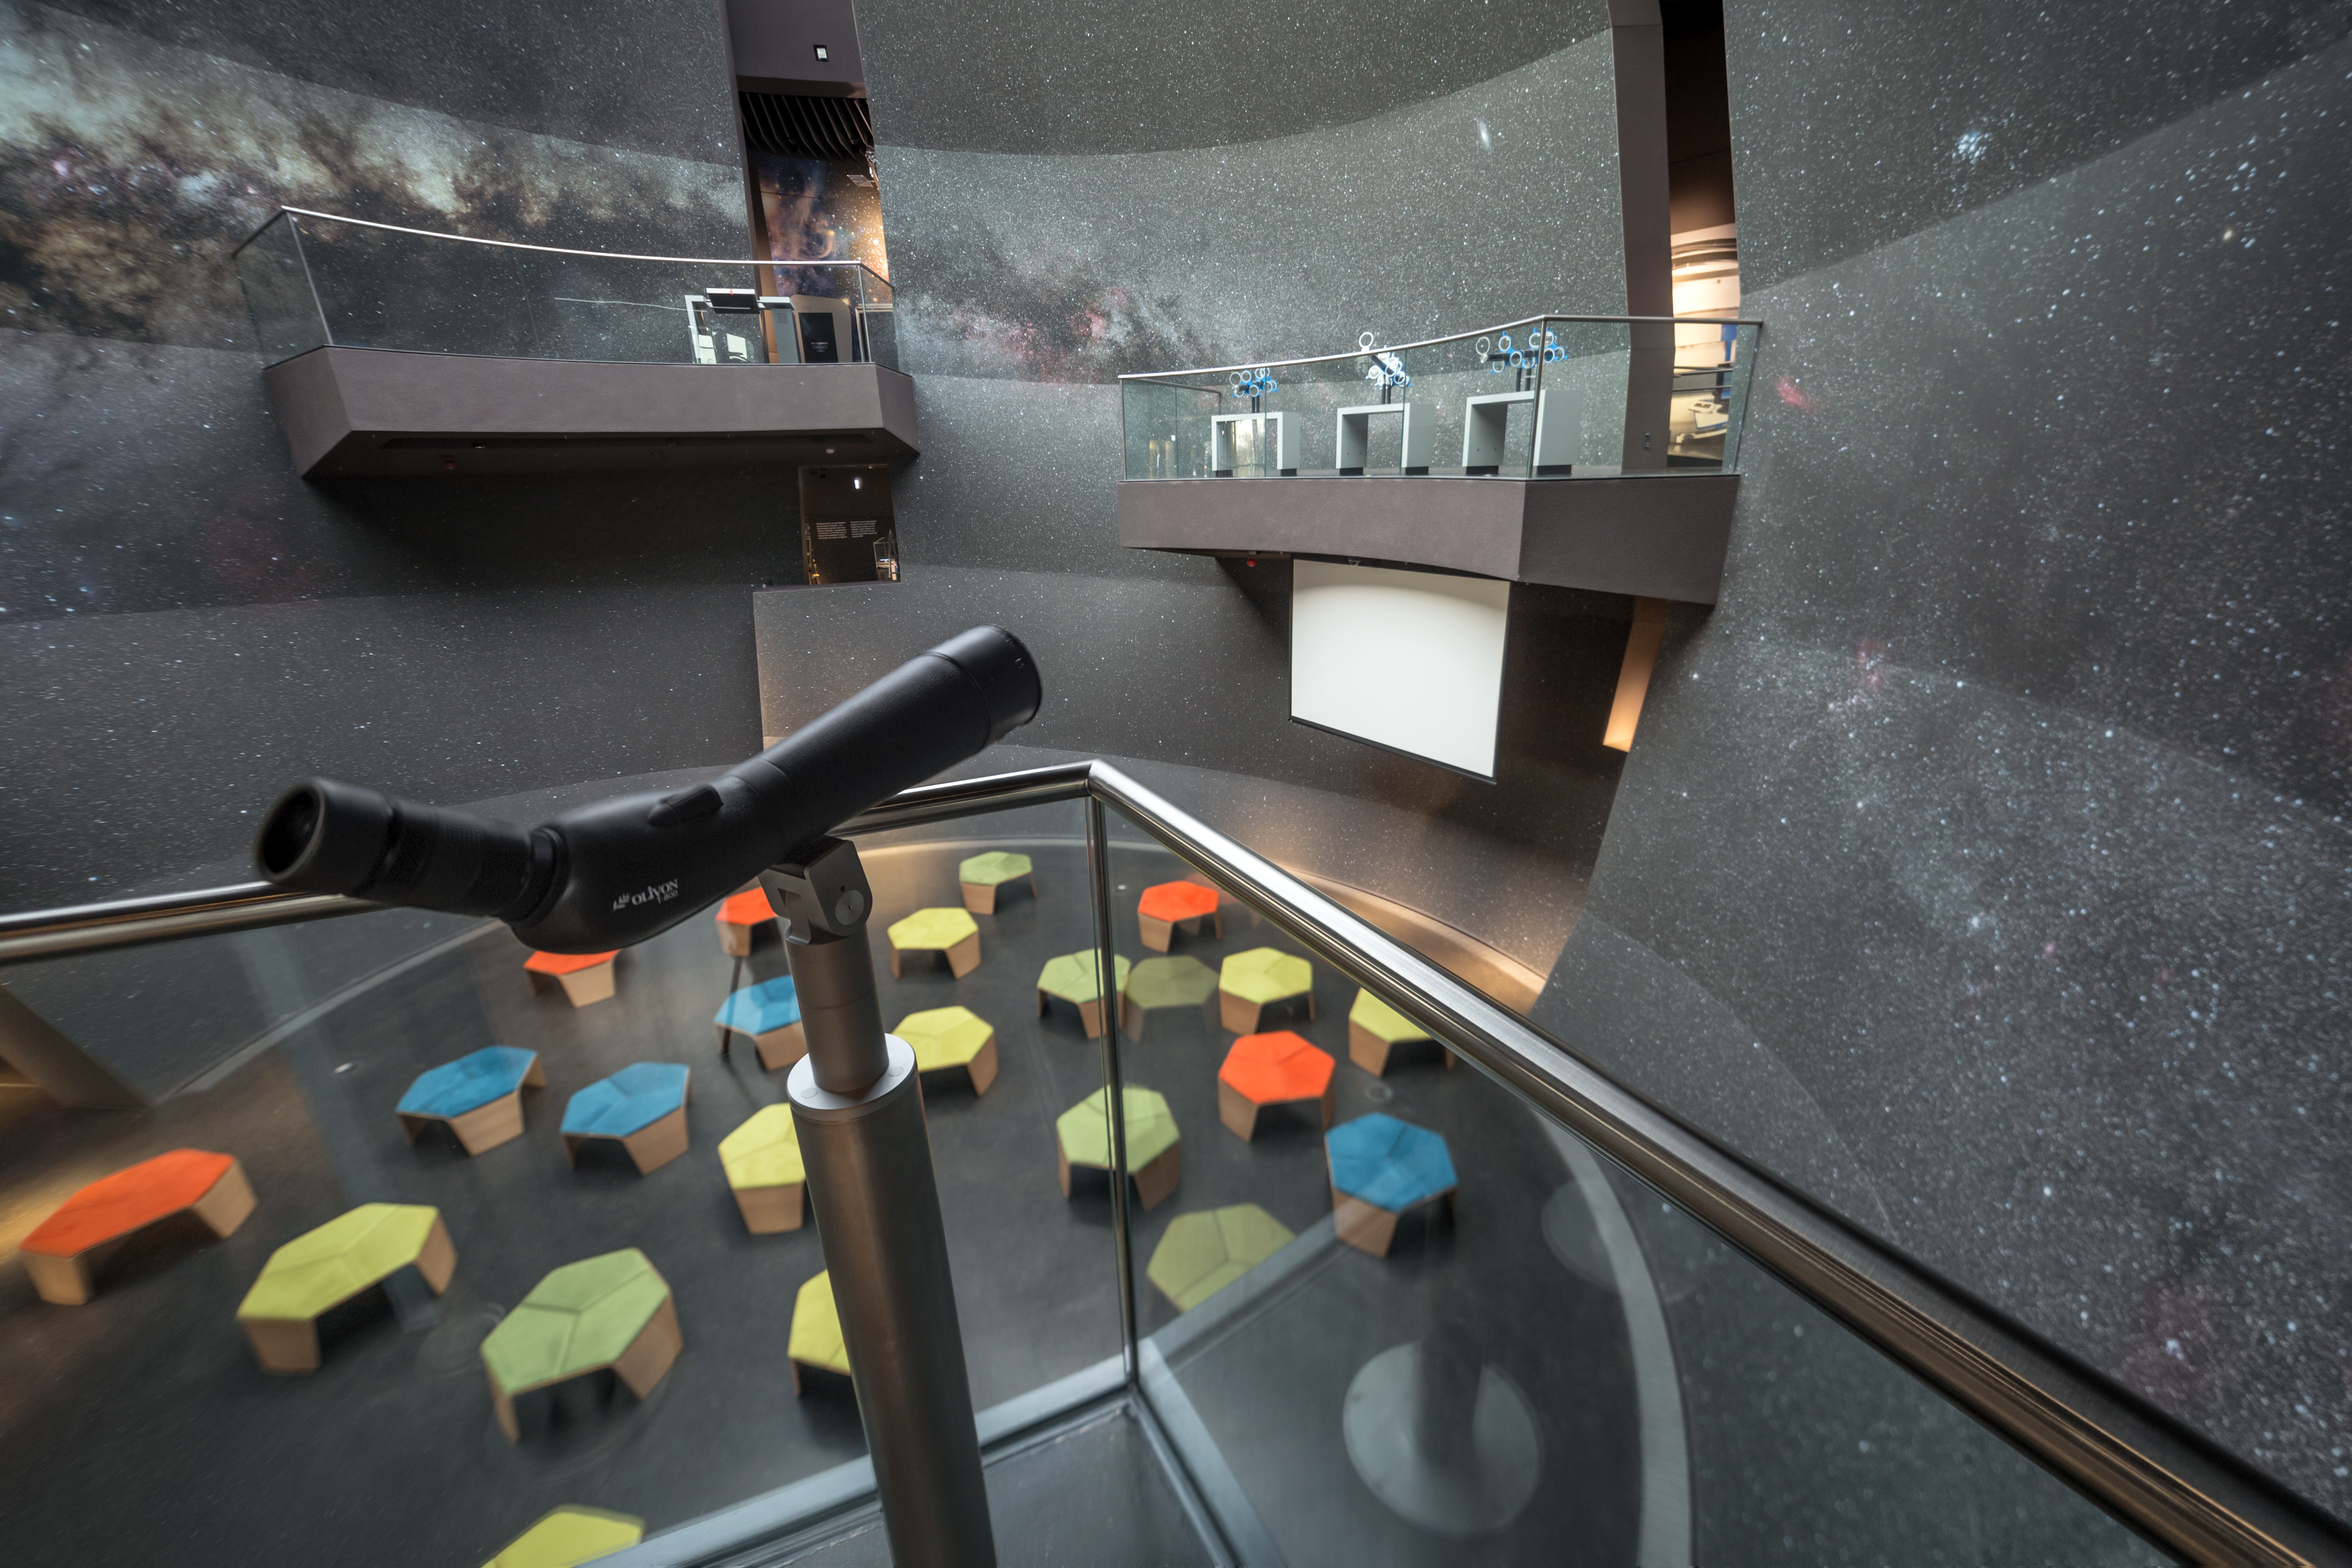

A view of the Void

The Void is located in the centre of the ESO Supernova Planetarium & Visitor Centre and is a great space for functions and special events. Look through one of the telescopes, which are part of the exhibition The Living Universe, placed along the balcony areas at the full wall covered by the Milky Way galaxy.

Credit: ESO/P. Horálek